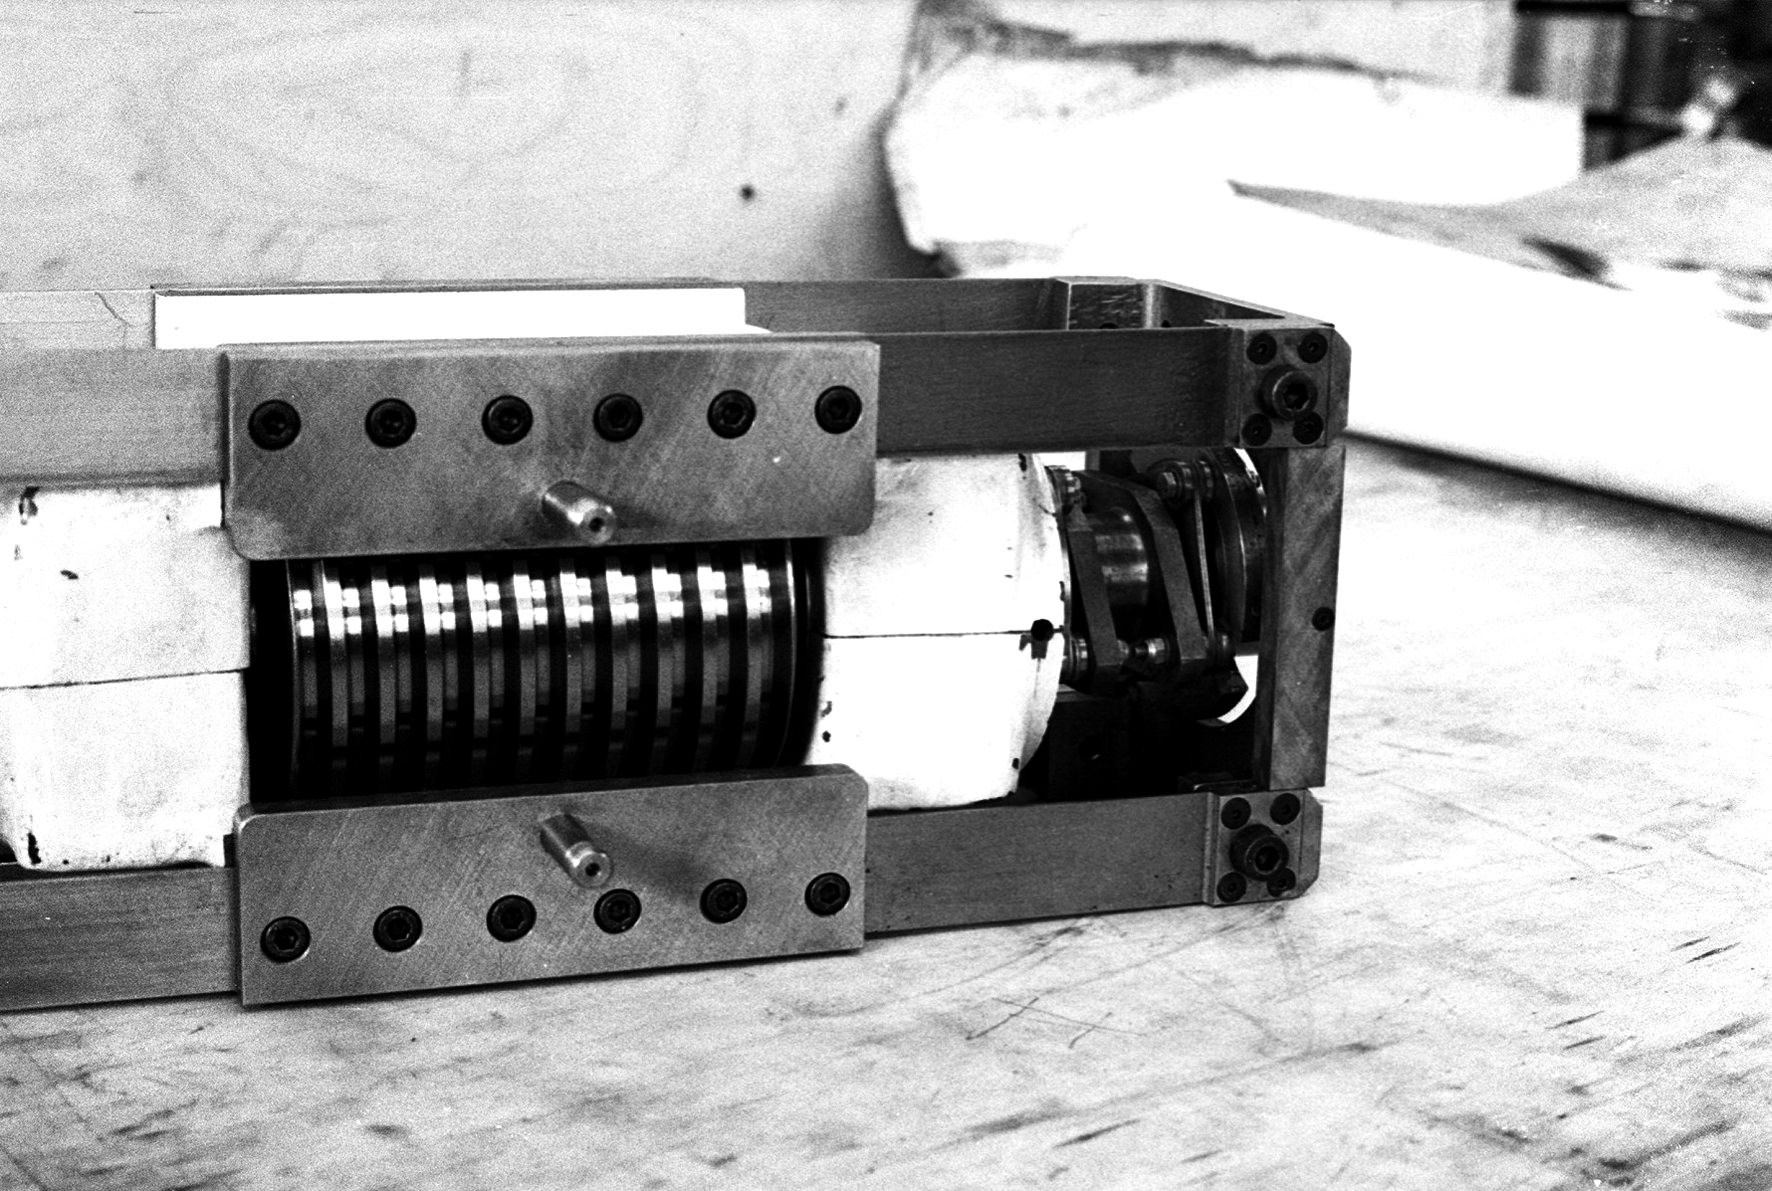

Assembling the ESO 1-metre telescope

The ESO 1-metre telescope was the first telescope installed at the La Silla Observatory, in 1966. It was used until 1994 as a photometric telescope, both in the visible with a single channel photometer, and in the infrared with an InSb photometer and a bolometer. Since 1994 it has been fully dedicated to the DENIS project.

Credit: ESO